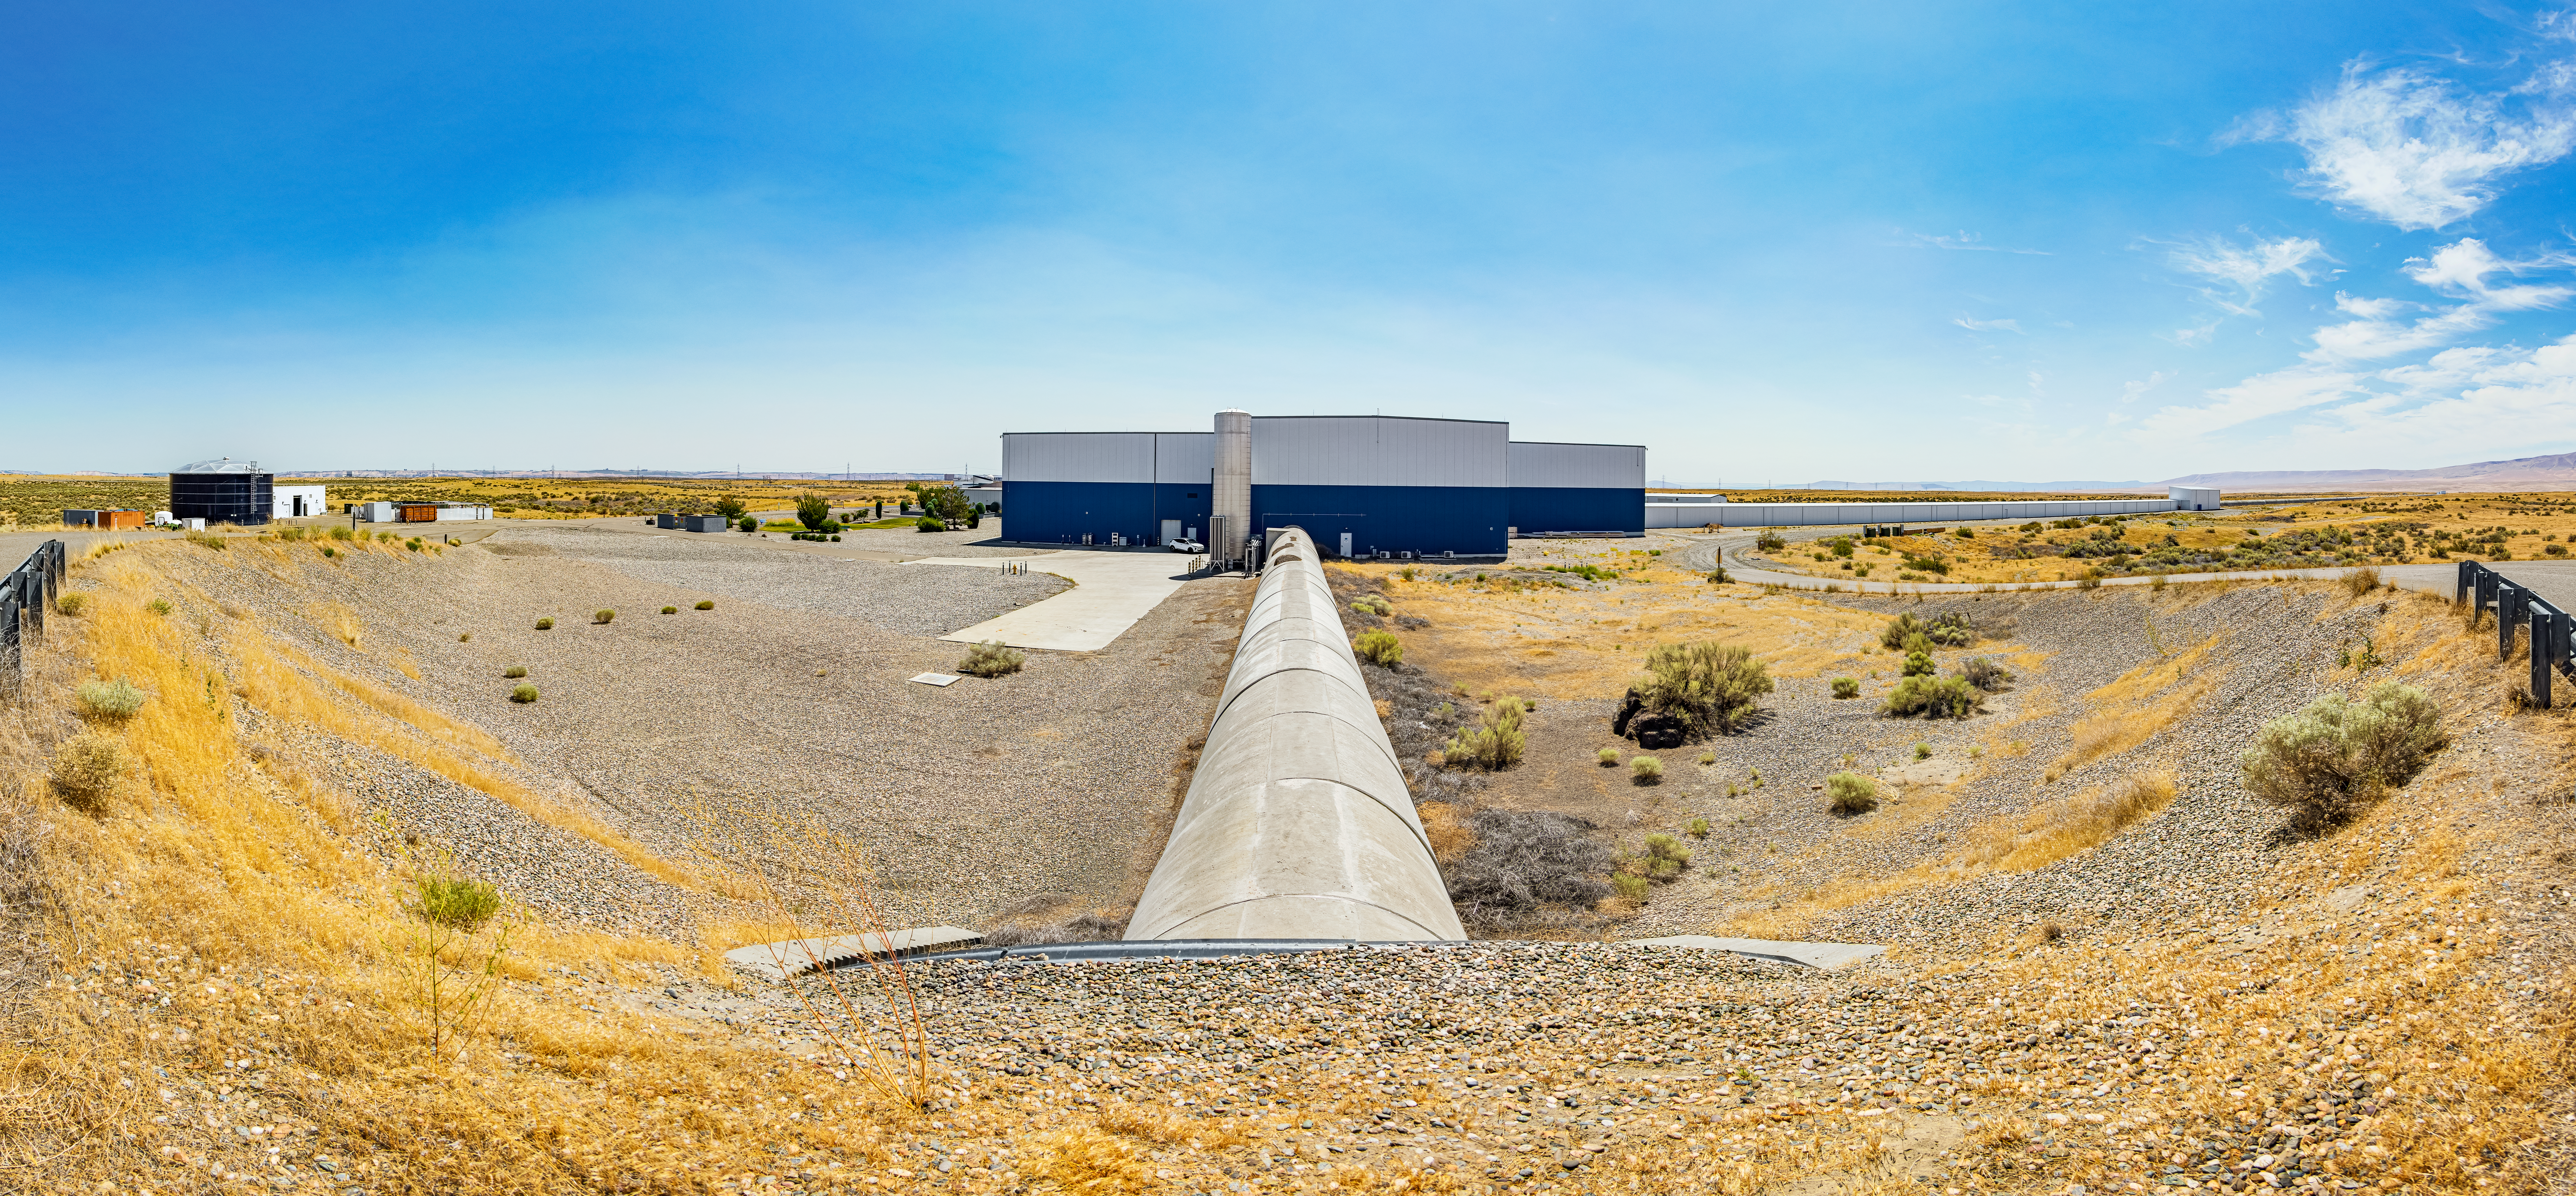

LIGO at Hanford, Washington

LIGO, the Laser Interferometer Gravitational-Wave Observatory, consists of two widely-separated interferometers within the United States — one in Hanford, Washington and the other in Livingston, Louisiana — operated in unison to detect gravitational waves. Here the Hanford facility is seen. LIGO was designed to open the field of gravitational-wave astrophysics through the direct detection of gravitational waves predicted by Einstein’s General Theory of Relativity. The multi-kilometer-scale gravitational wave detectors use laser interferometry to measure the minute ripples in space-time caused by passing gravitational waves from cataclysmic cosmic events such as colliding neutron stars or black holes, or by supernovae.

Credit: NOIRLab/LIGO/NSF/AURA/T. Matsopoulos